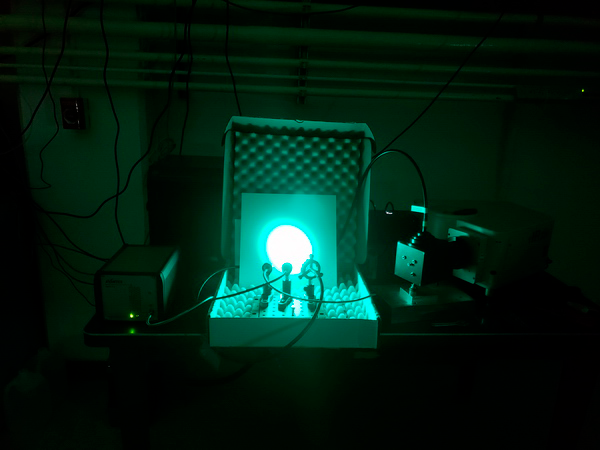

AuxTel Early Integration Activity

The Telescope and Site (T&S) software team achieved a milestone during the first multi-instrument control test on Thursday June 7. This early integration activity successfully integrated three Auxiliary Telescope instruments: the monochromator, electrometer and SED spectrometer, by operating them in concert. The goal was to exercise the calibration procedure of the monochromator. Measurements of the light were taken using both the SED spectrometer (wavelength and intensity) and the electrometer (intensity). The team reported that, during the tests, it was gratifying to see the colors of the output light change and the clicking of instruments as they acquired data in response to the execution of the software commands.

Credit: Rubin Observatory/NSF/AURA